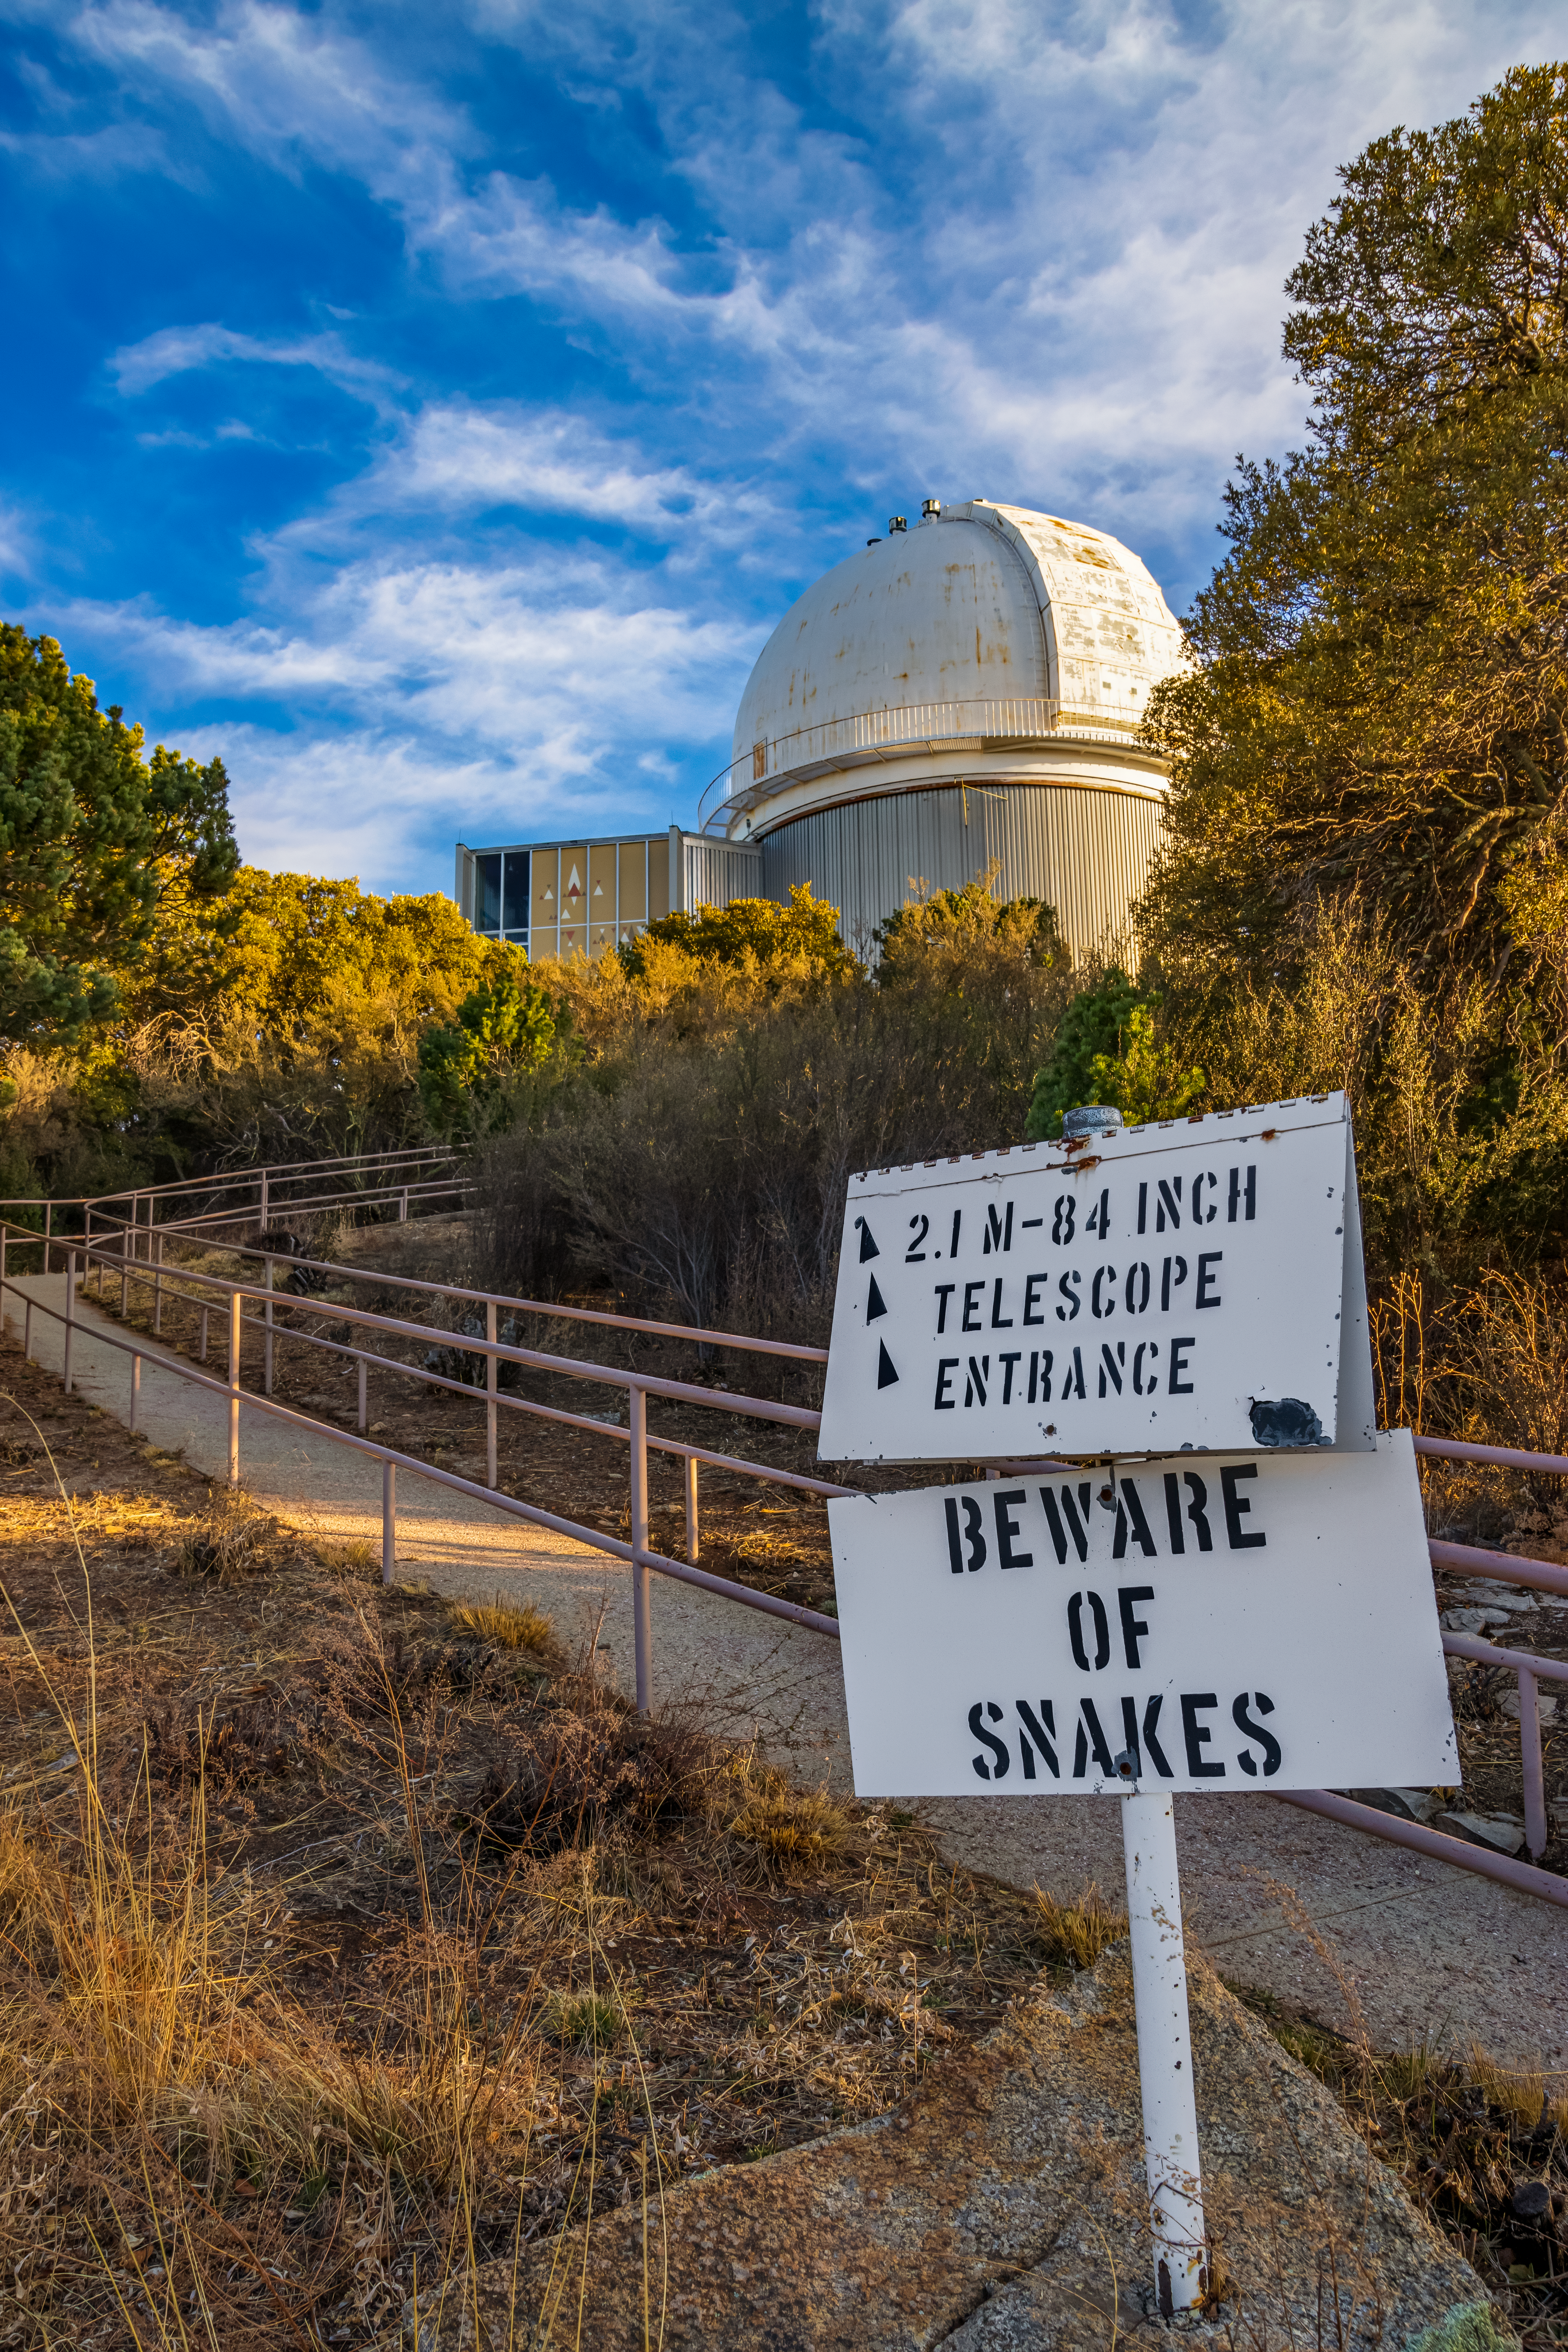

KPNO 2.1-meter Telescope

The KPNO 2.1-meter Telescope on Kitt Peak National Observatory in Arizona. In the foreground is a sign pointing towards its entrance.

Credit: KPNO/NOIRLab/NSF/AURA/T. Matsopoulos